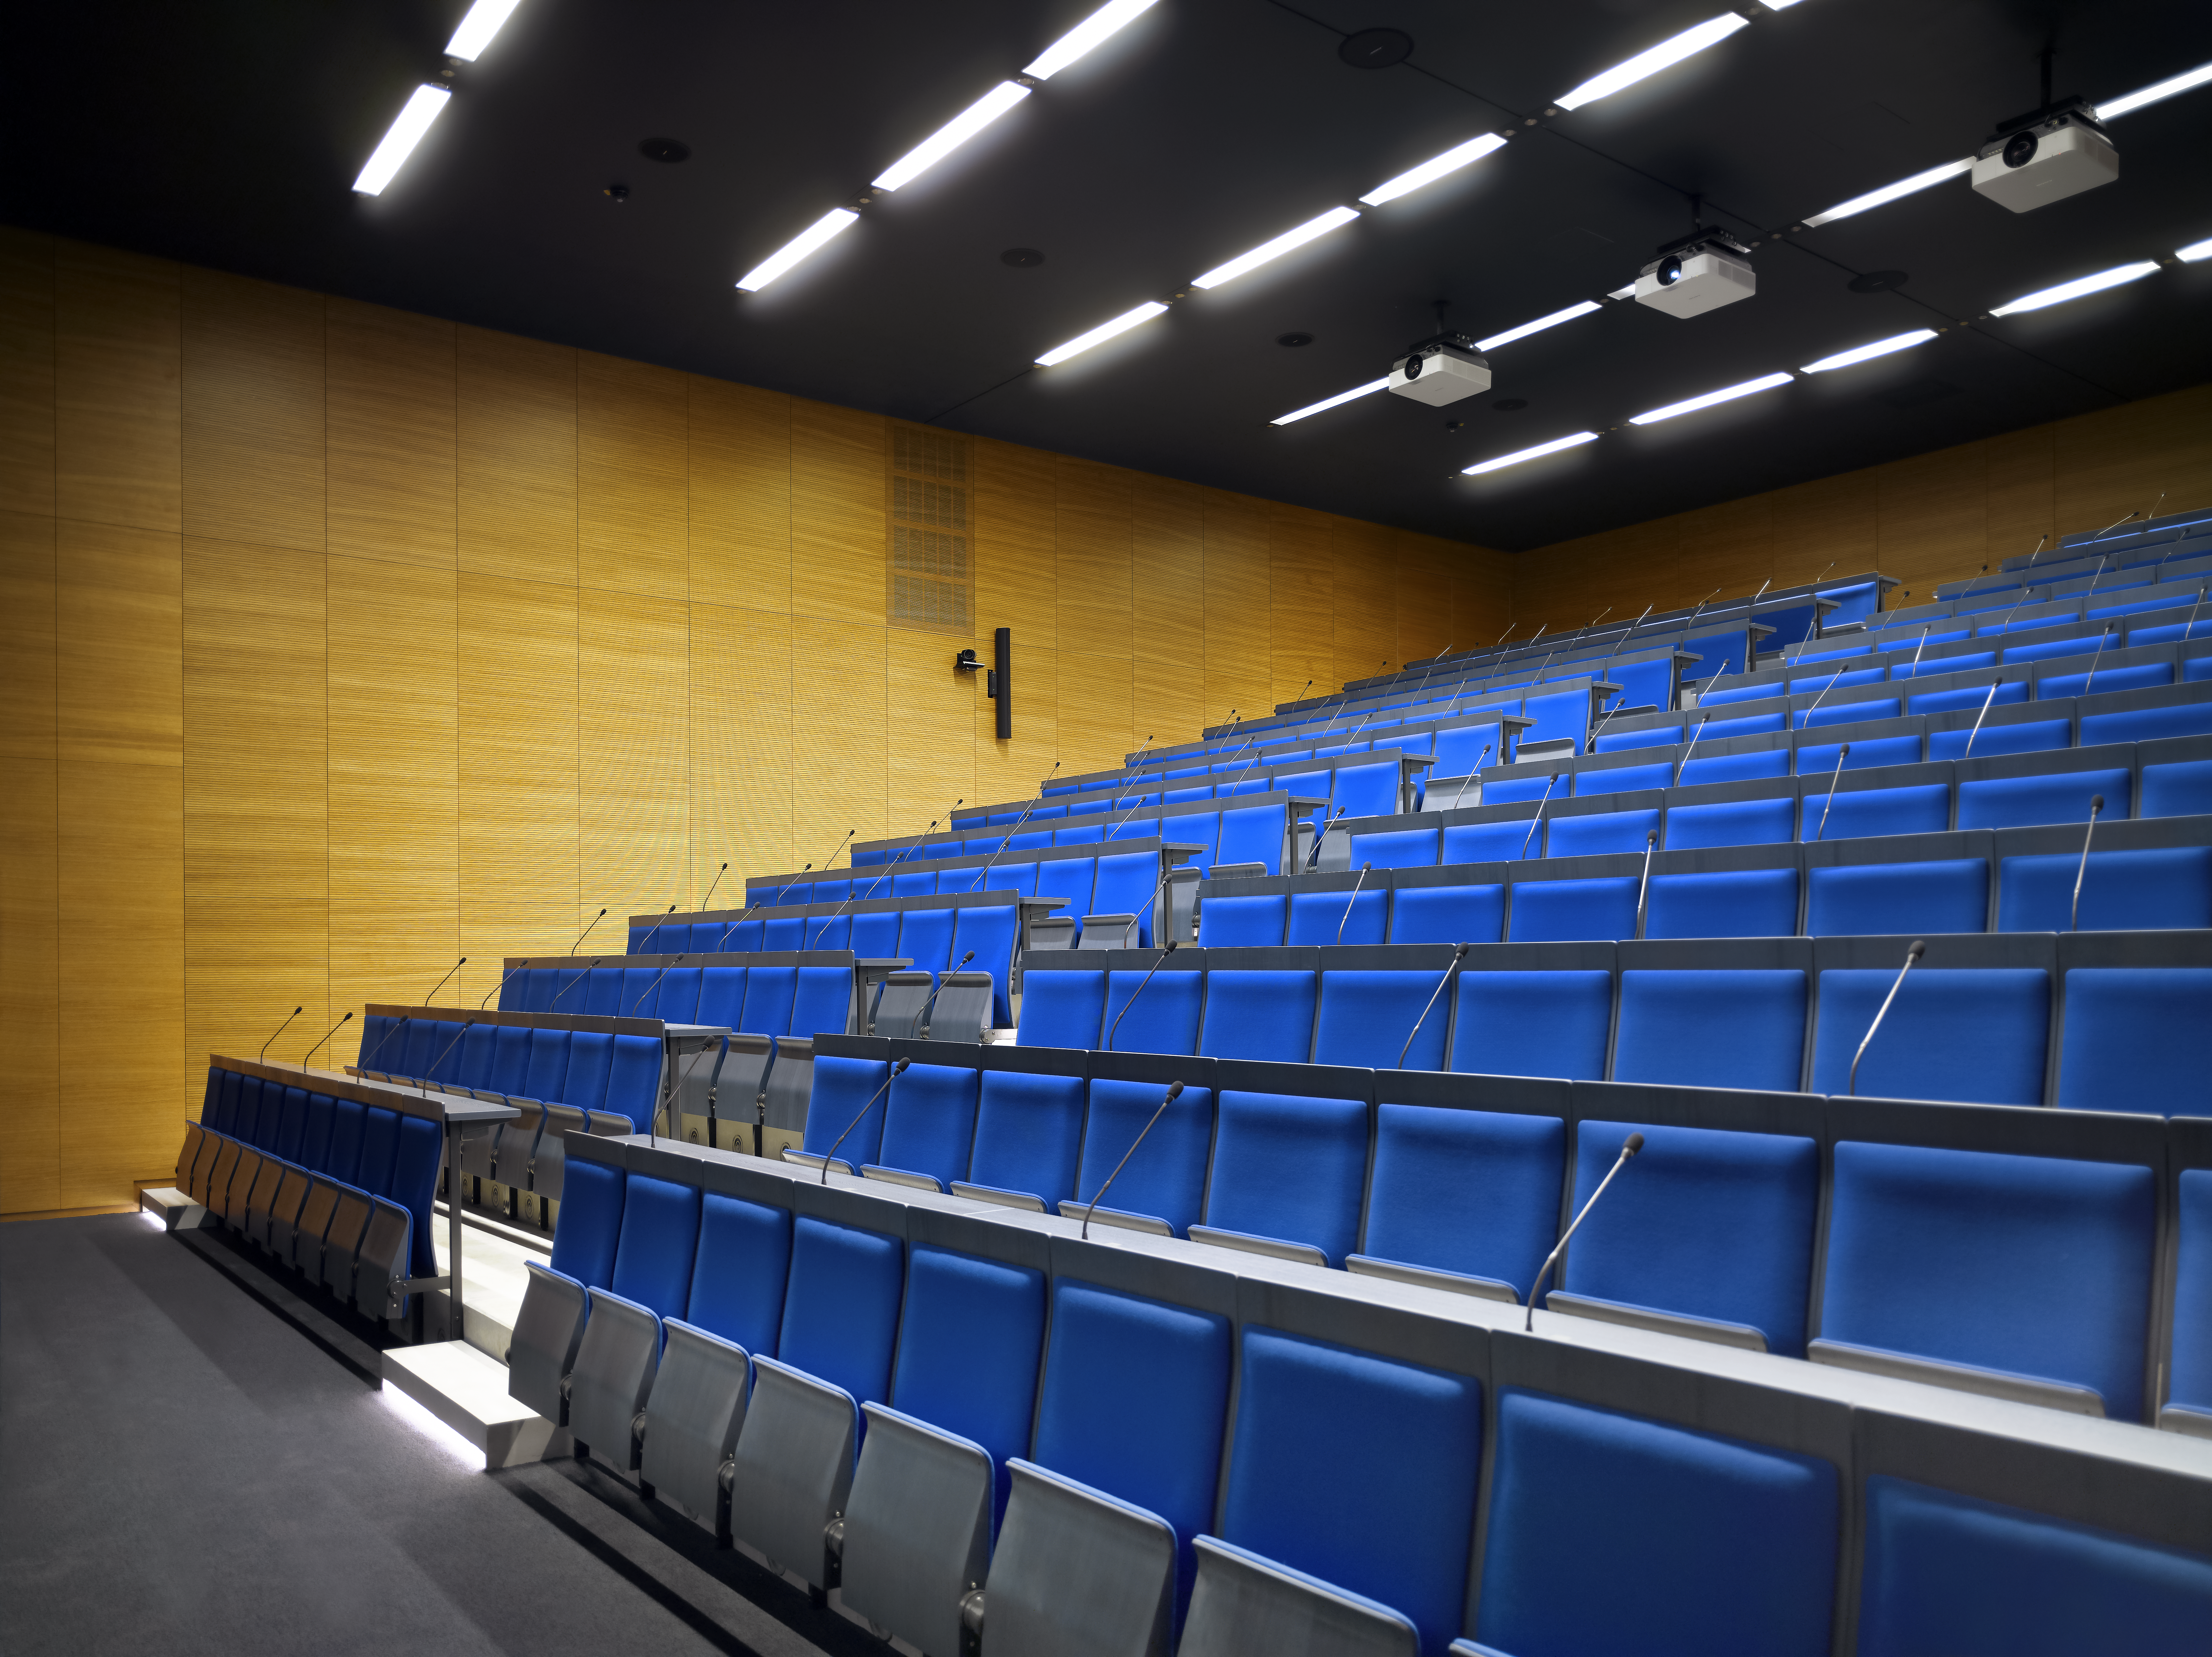

Eridanus auditorium

The new office building of the ESO Headquarters in Garching, Germany, also contains a new auditorium. The Eridanus auditorium has 234 seats and enables live connections to all ESO locations worldwide.

Credit: Roland Halbe/ESO